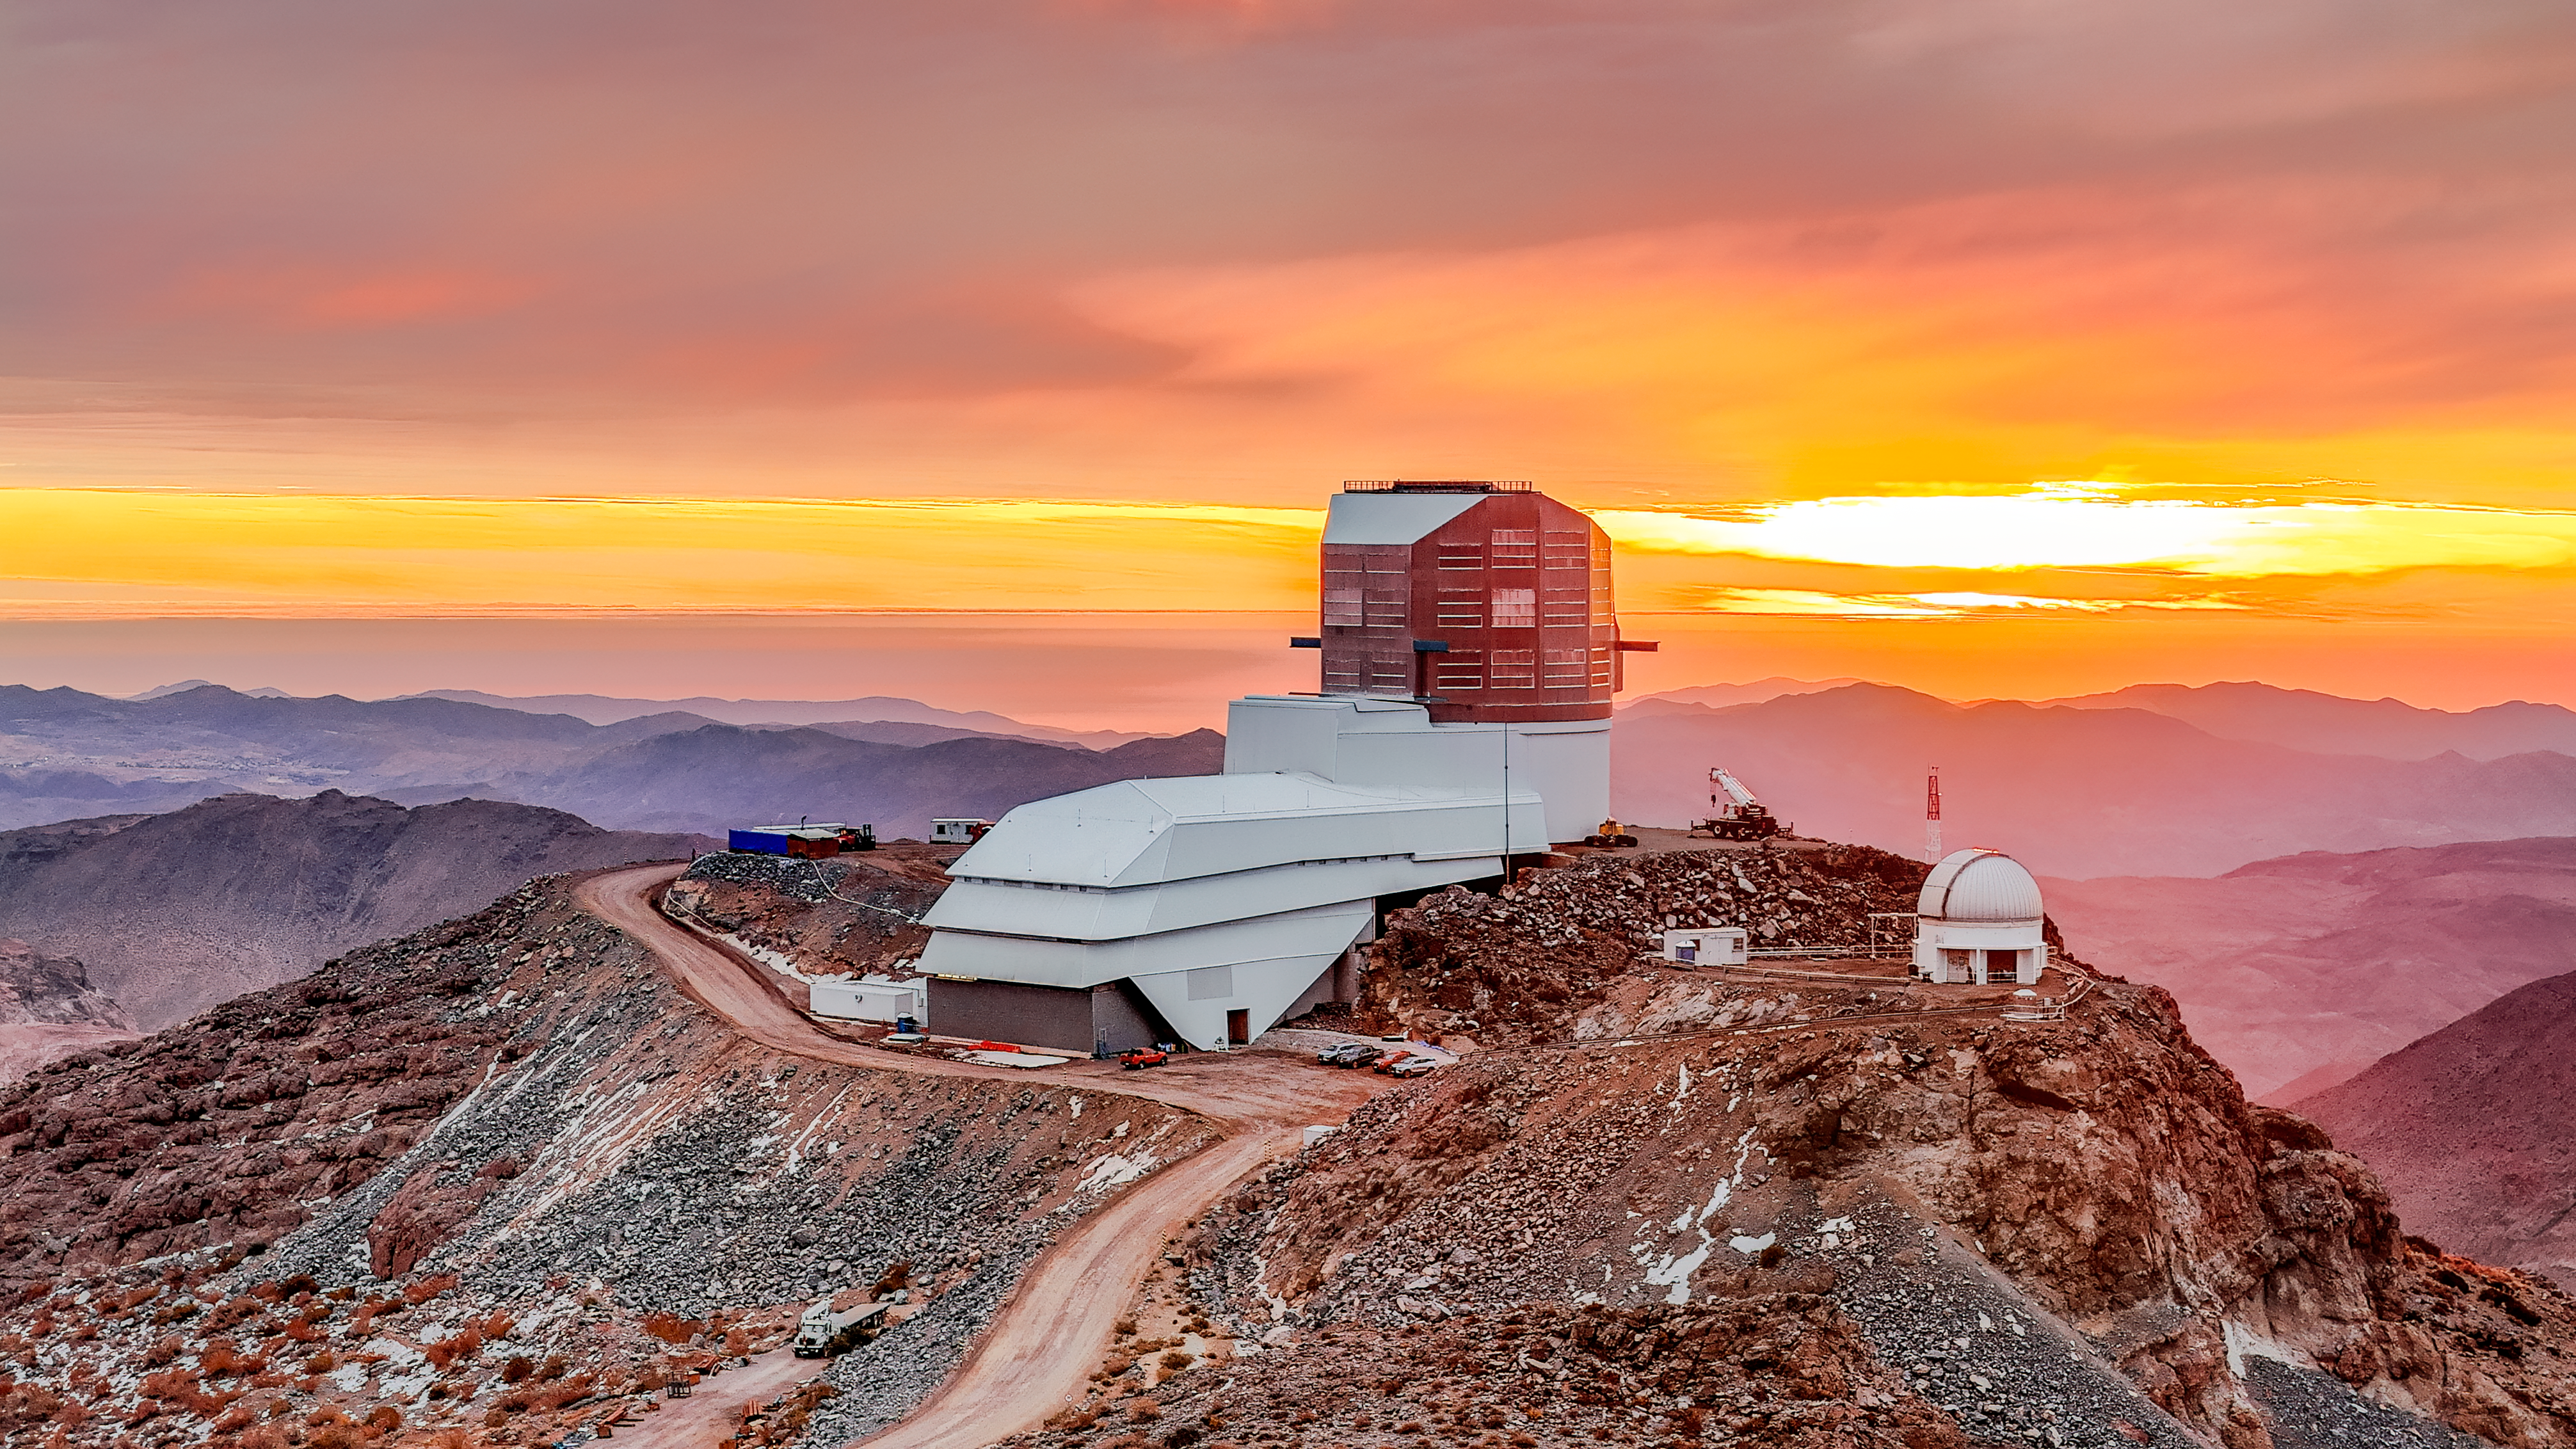

Rubin Observatory at sunset in May 2024

View of Rubin Observatory at sunset in May 2024. The 8.4-meter Simonyi Survey Telescope at Rubin Observatory, equipped with the LSST Camera — the largest digital camera in the world — will take enormous images of the southern hemisphere sky, covering the entire sky every few nights. Rubin will do this over and over for 10 years, creating a timelapse view of the Universe that’s unlike anything we’ve seen before.

Alt text: Drone view of Rubin Observatory on top of its summit site on Cerro Pachón against a sunset scene. The observatory building is an angular silver dome on top of a long building extending to the left. The observatory sits against a yellow and orange sky and gray clouds, with rolling mountain ridges in varying shades of purple and pink fading into the background.

Credit: O. Bonin/SLAC National Accelerator Laboratory